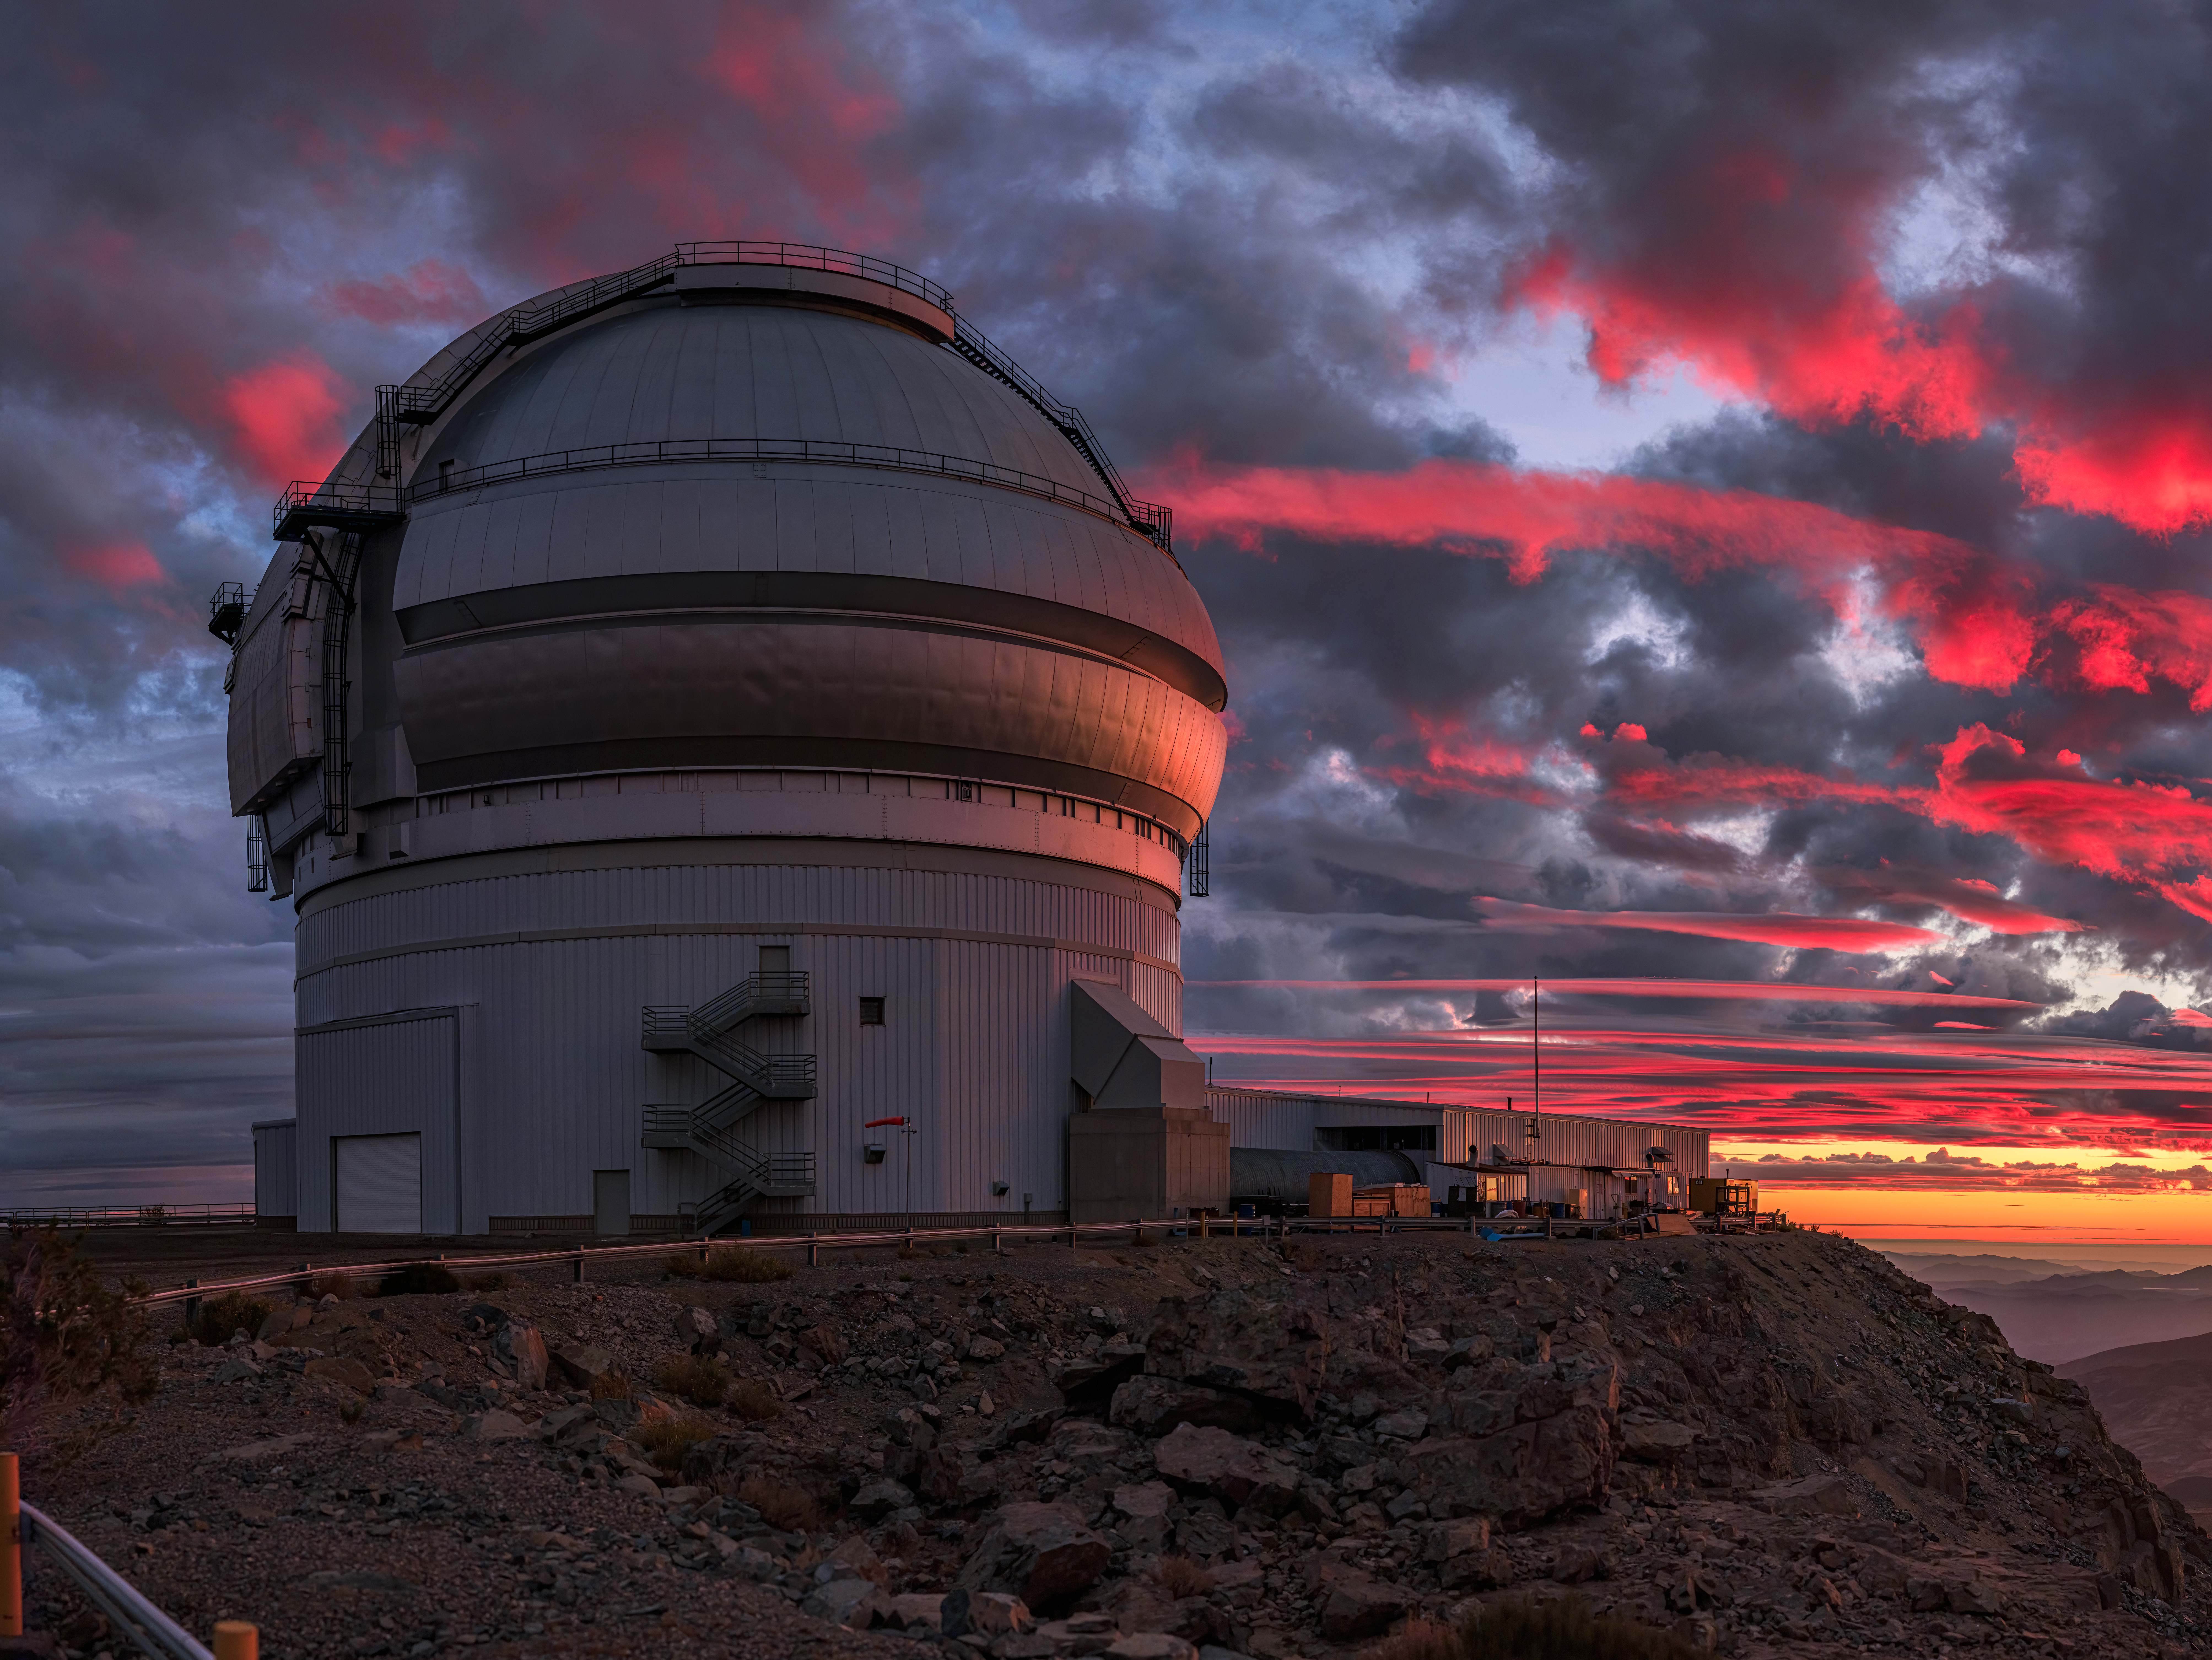

Sunlight Paints a Crimson Sky Over Gemini South

During rare cloudy weather, a vivid red sunset reflects off the dome of the international Gemini Observatory’s Gemini South telescope in Chile, a program of NSF NOIRLab. In this image, sunlight is scattered and reflected by gas, dust and particulates in the Earth’s atmosphere and spreads an artist’s palette of red and orange colors across the sky as the Sun sets over Chile’s Pacific coast. Fortunately, the nearby clouds reflecting these colors cleared out in time for the 8.1-meter Gemini primary mirror to collect starlight and complete a productive night of science observations — but not before treating the observatory staff to this dazzling display.

Credit: International Gemini Observatory/NOIRLab/NSF/AURA/B. Tafreshi